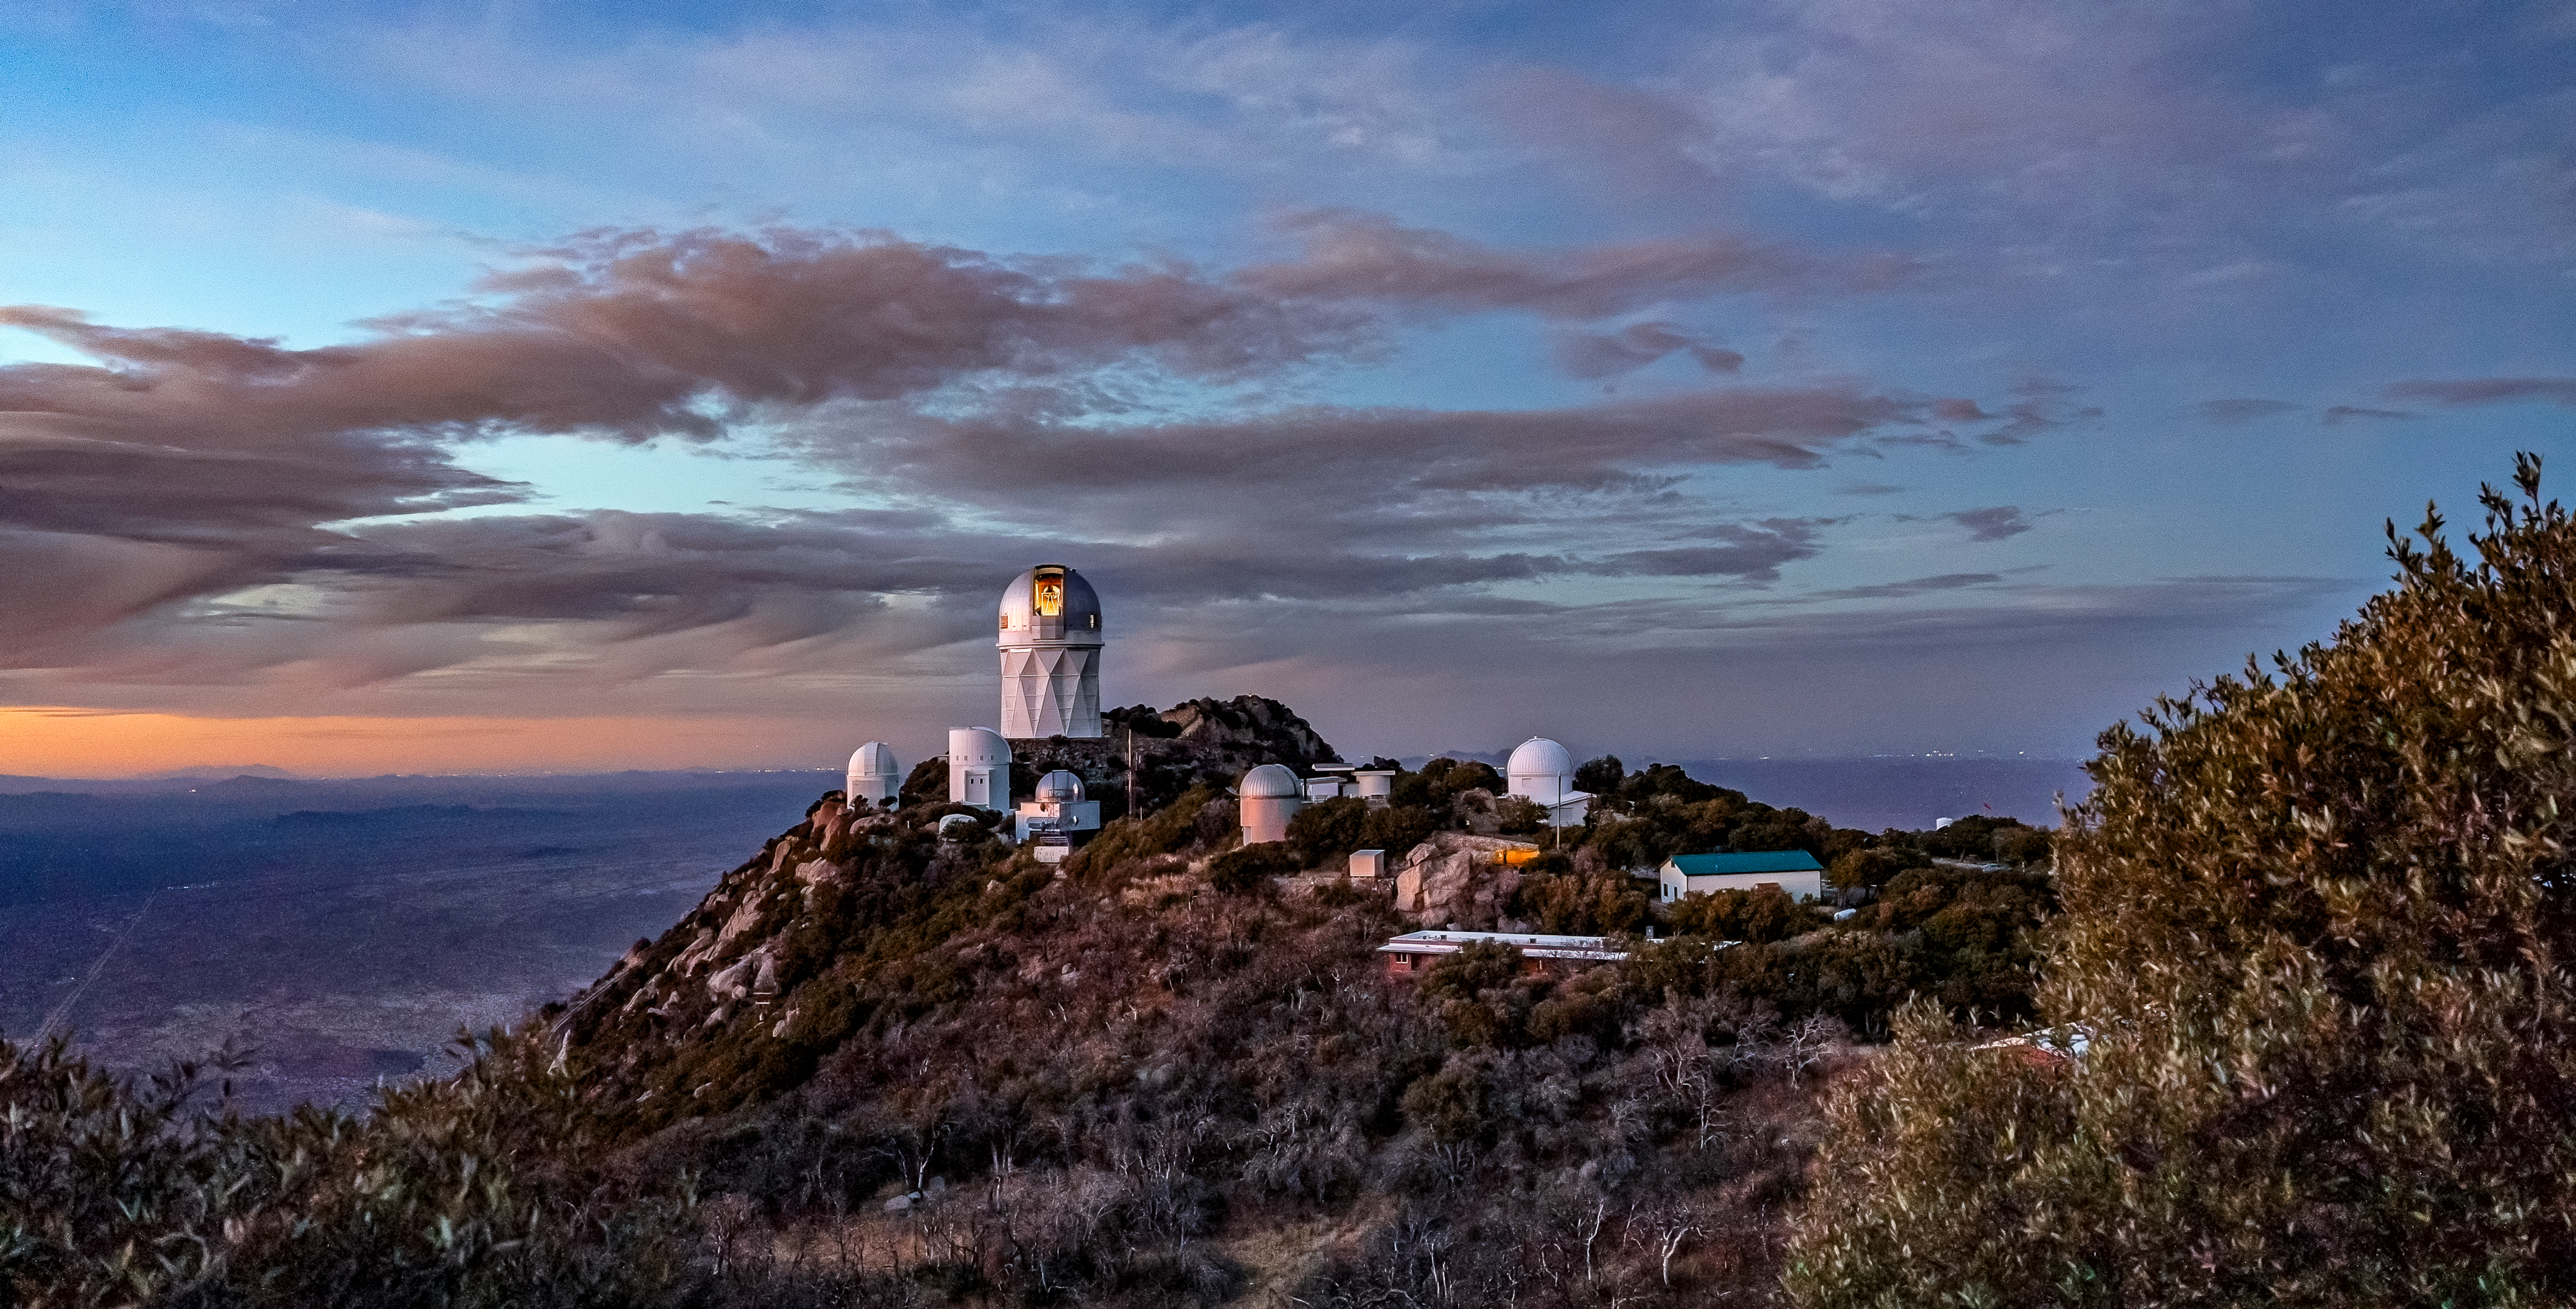

Nicholas U.Mayall 4-meter Telescope Open Dome

The U.S. National Science Foundation Nicholas U. Mayall 4-meter Telescope at Kitt Peak National Observatory (KPNO), a Program of NSF NOIRLab, with its dome open.

Credit: DESI Collaboration/DOE/KPNO/NOIRLab/NSF/AURA/M. Sargent (Berkeley Lab)